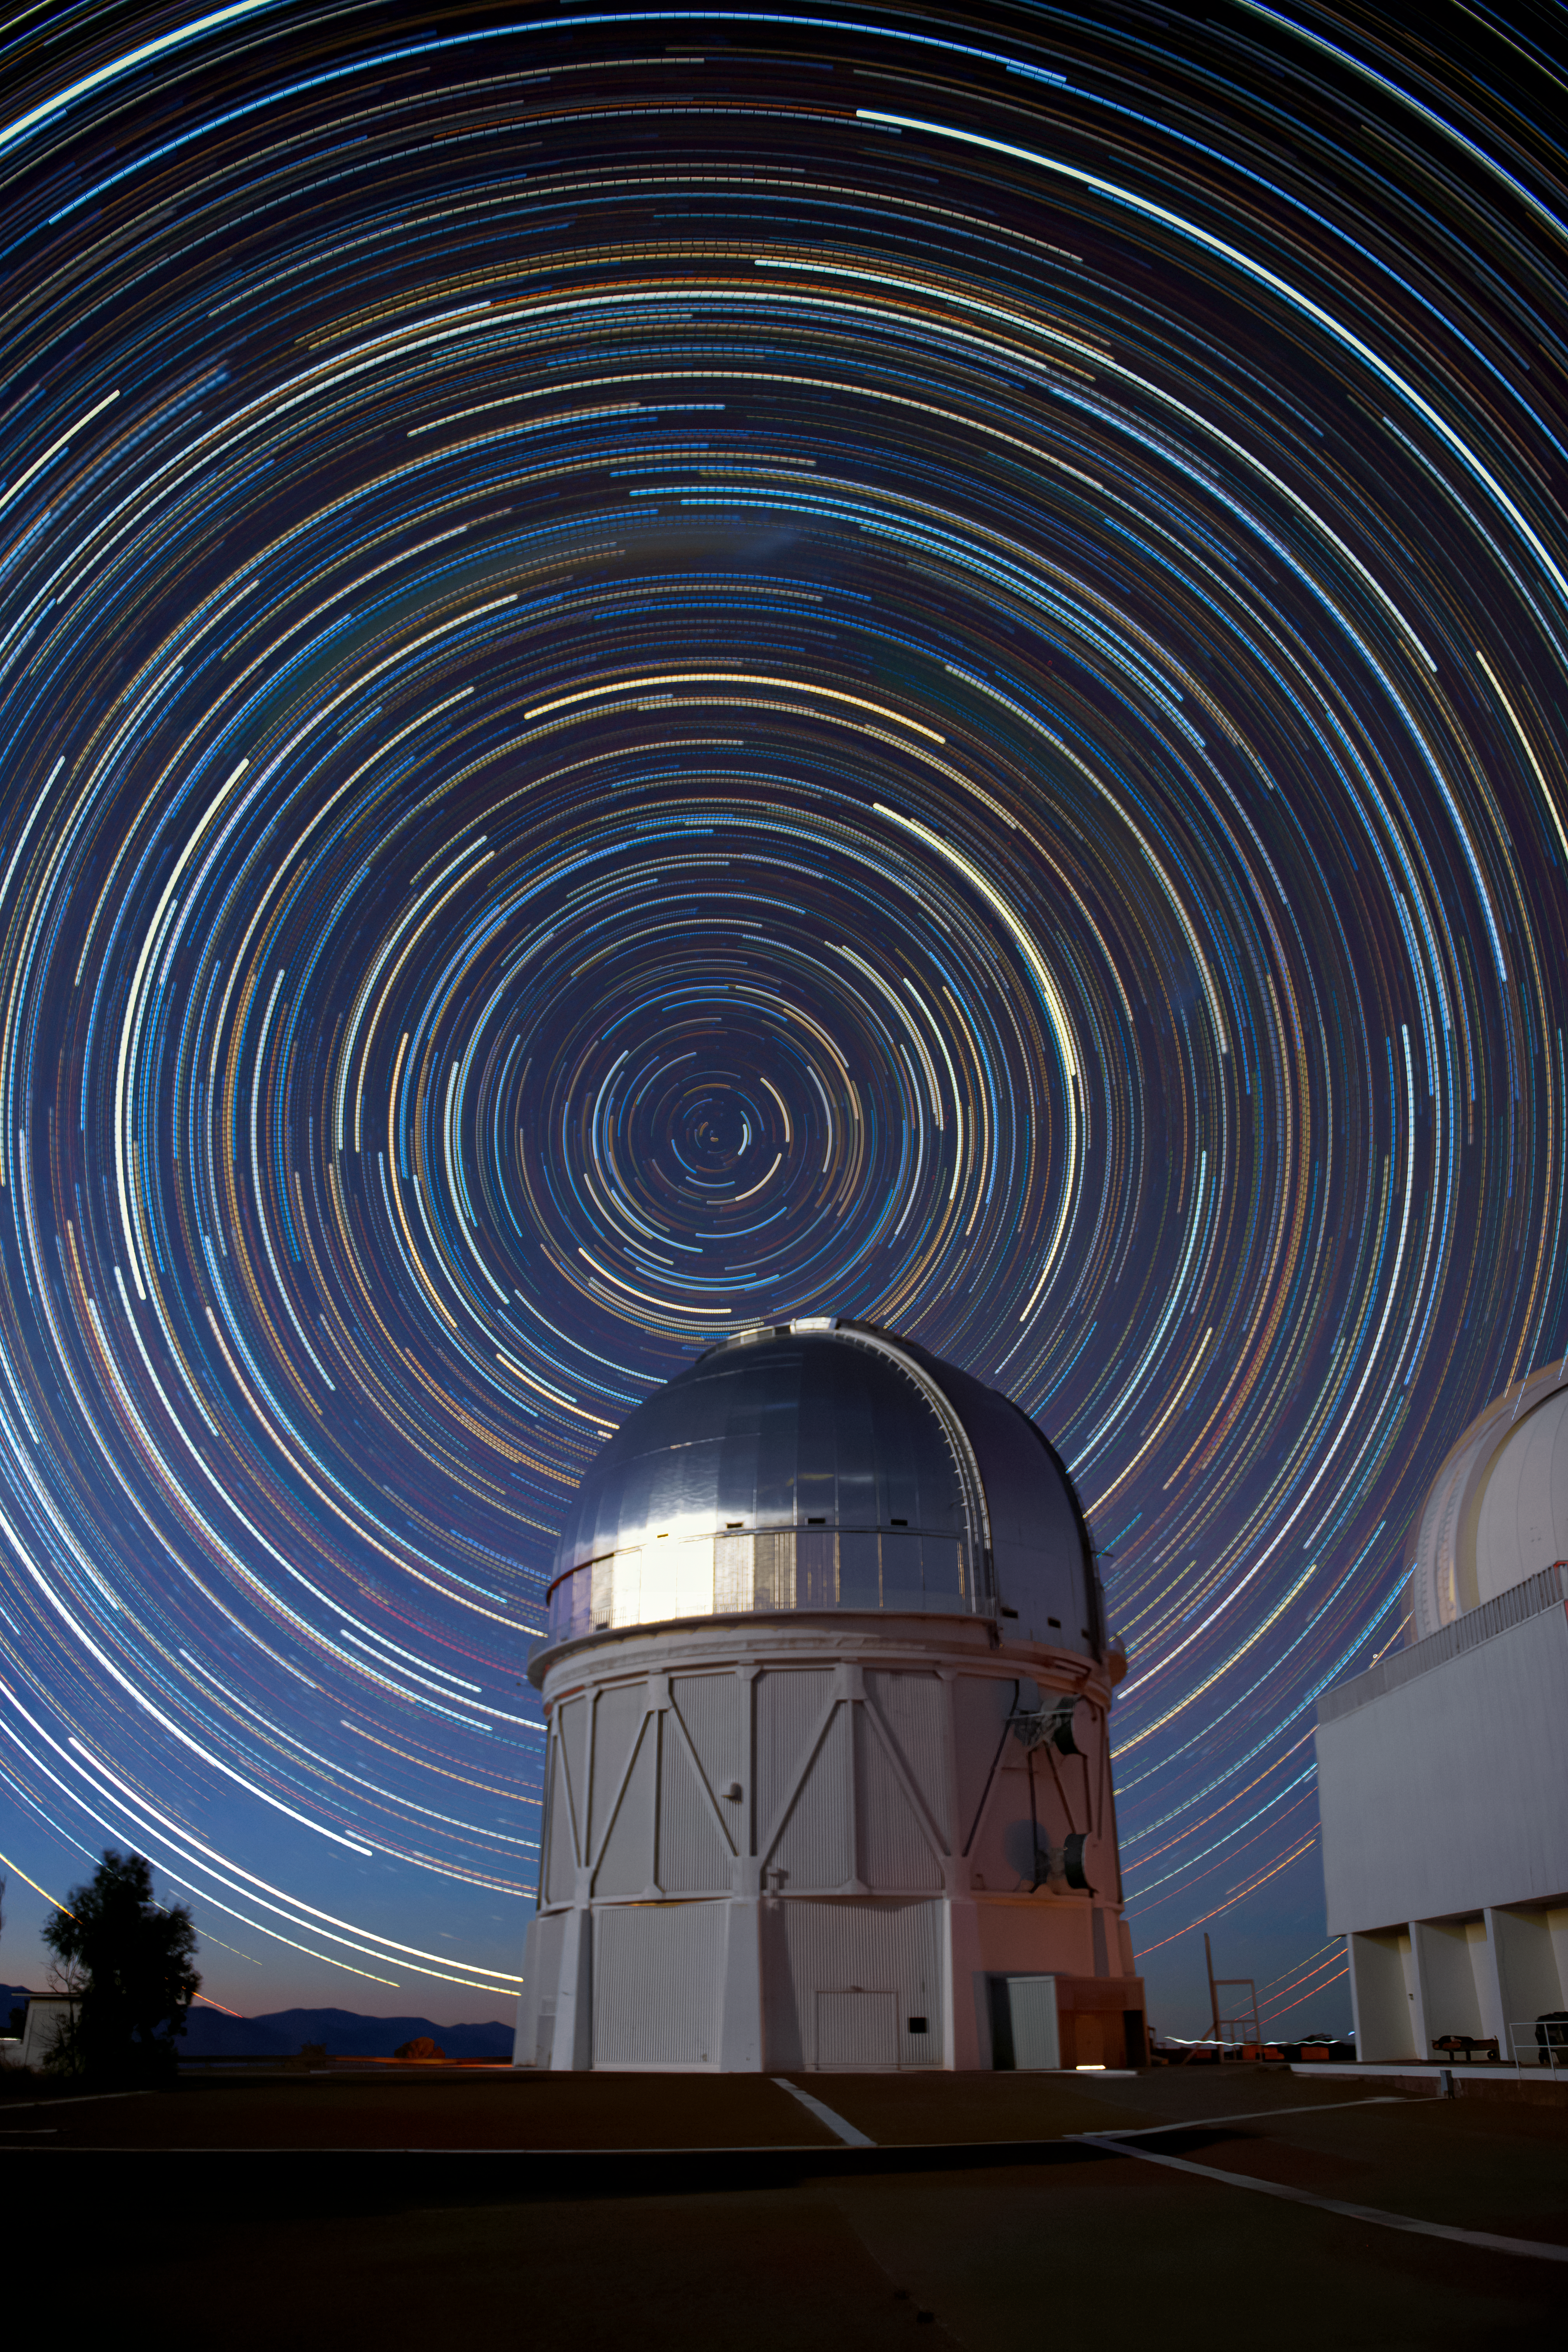

Star Trails over the Víctor M. Blanco 4-meter Telescope

In this long-exposure photo, stars are seen encircling the South Celestial Pole as they move across the sky above the 4-meter Víctor M. Blanco 4-meter Telescope

Credit: NOIRLab/AURA/NSF